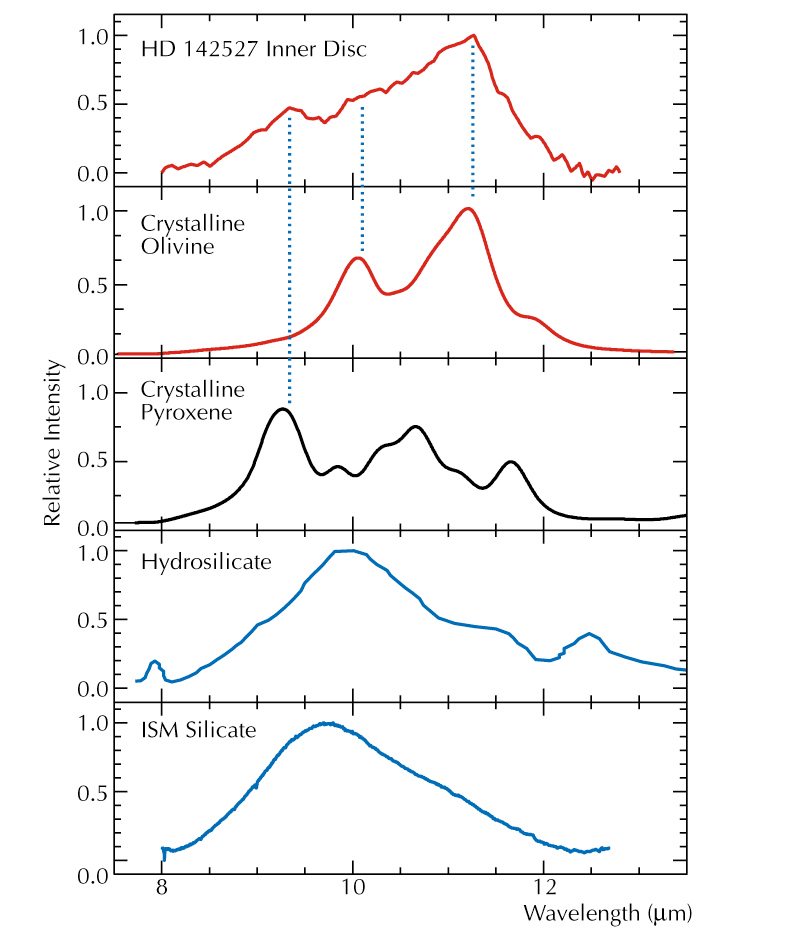

Mid-IR spectra of HD 142527 inner disc and common dust types

Mid-IR spectrum of the inner region of the protoplanetary disc around the young star HD 142527, as observed with the MIDI instrument at the VLT Interferometer (upper). Below it are shown laboratory spectra of two crystalline minerals as well as of an Interplanetary Dust Particle (IDP; captured in the Earth's upper atmosphere) with hydrated silicates and, at the bottom, a typical telescopic spectrum of dust grains in the interstellar space. The spectral "signatures" of crystalline pyroxene and olivine, i.e. peaks at wavelength 9.2 and 11.3 µm, respectively, are clearly visible in the spectrum of the inner stellar disc, demonstrating the presence of these species in that region of the disc.

Credit: ESO